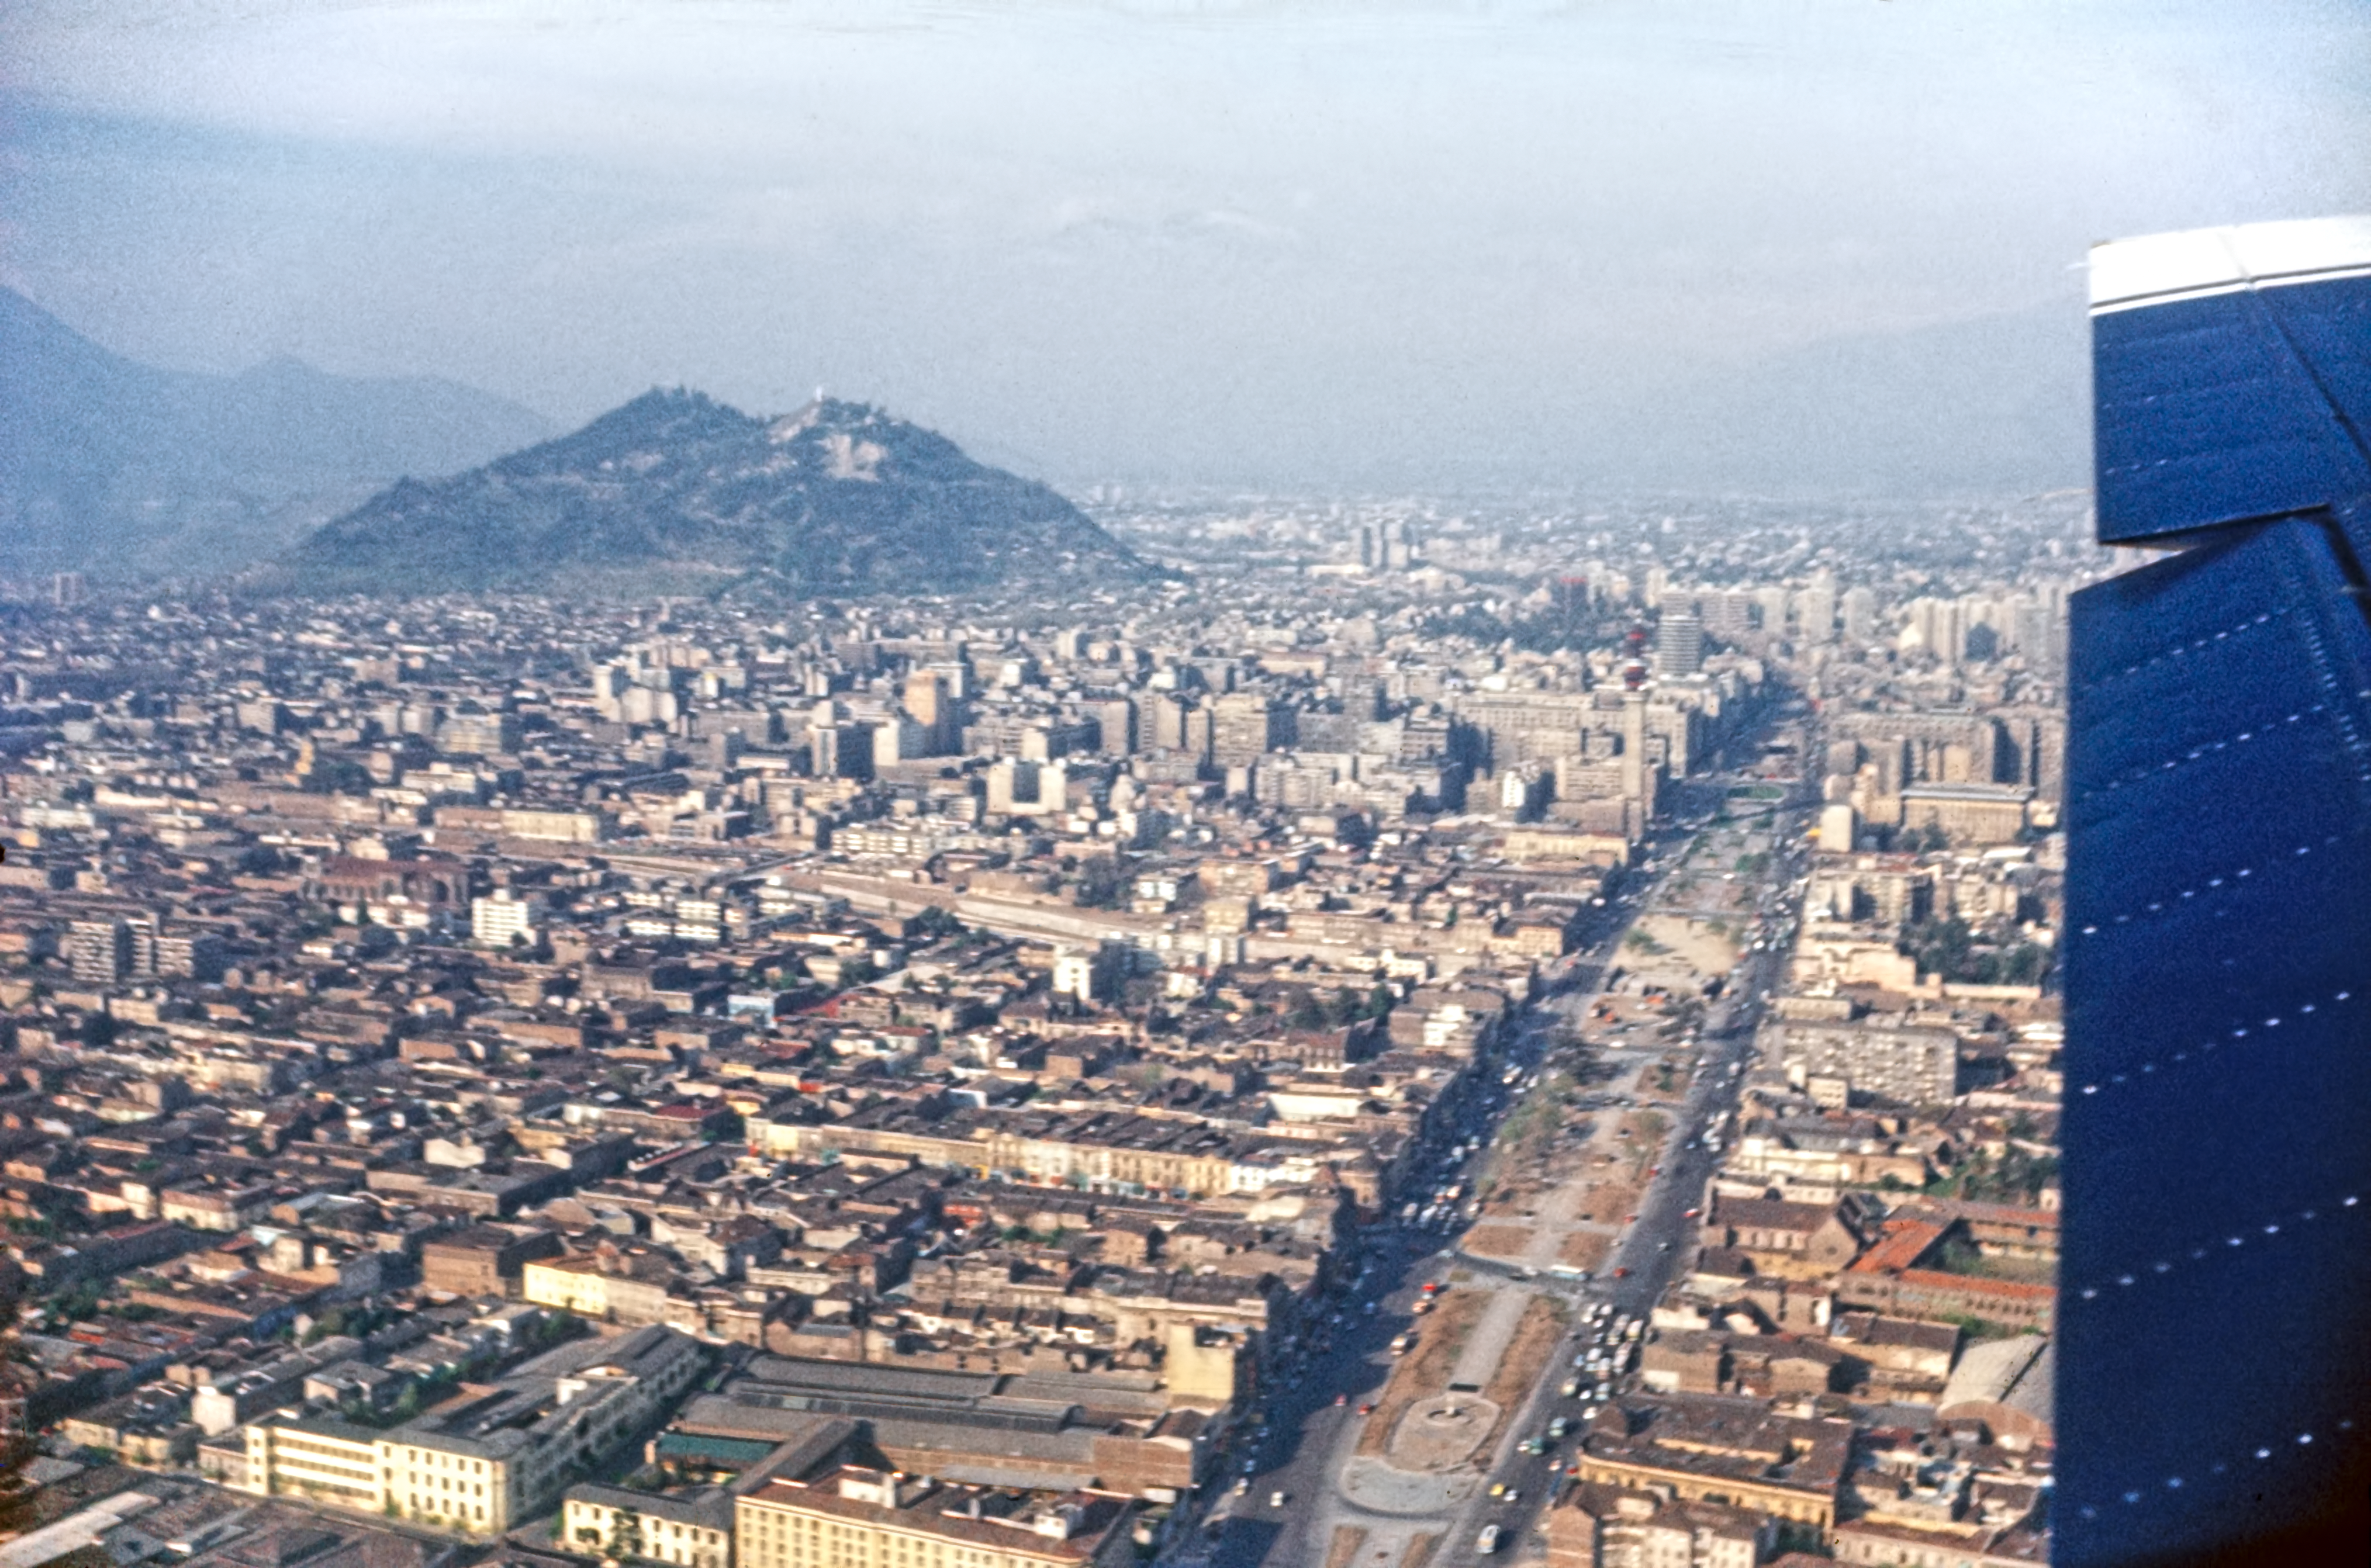

An aerial view of Santiago

Flying over Santiago de Chile in the late 1970s. The hill visible in the city is San Cristobal, just to the North of the Bellas Artes area.

Credit: ESO/Seggewiss